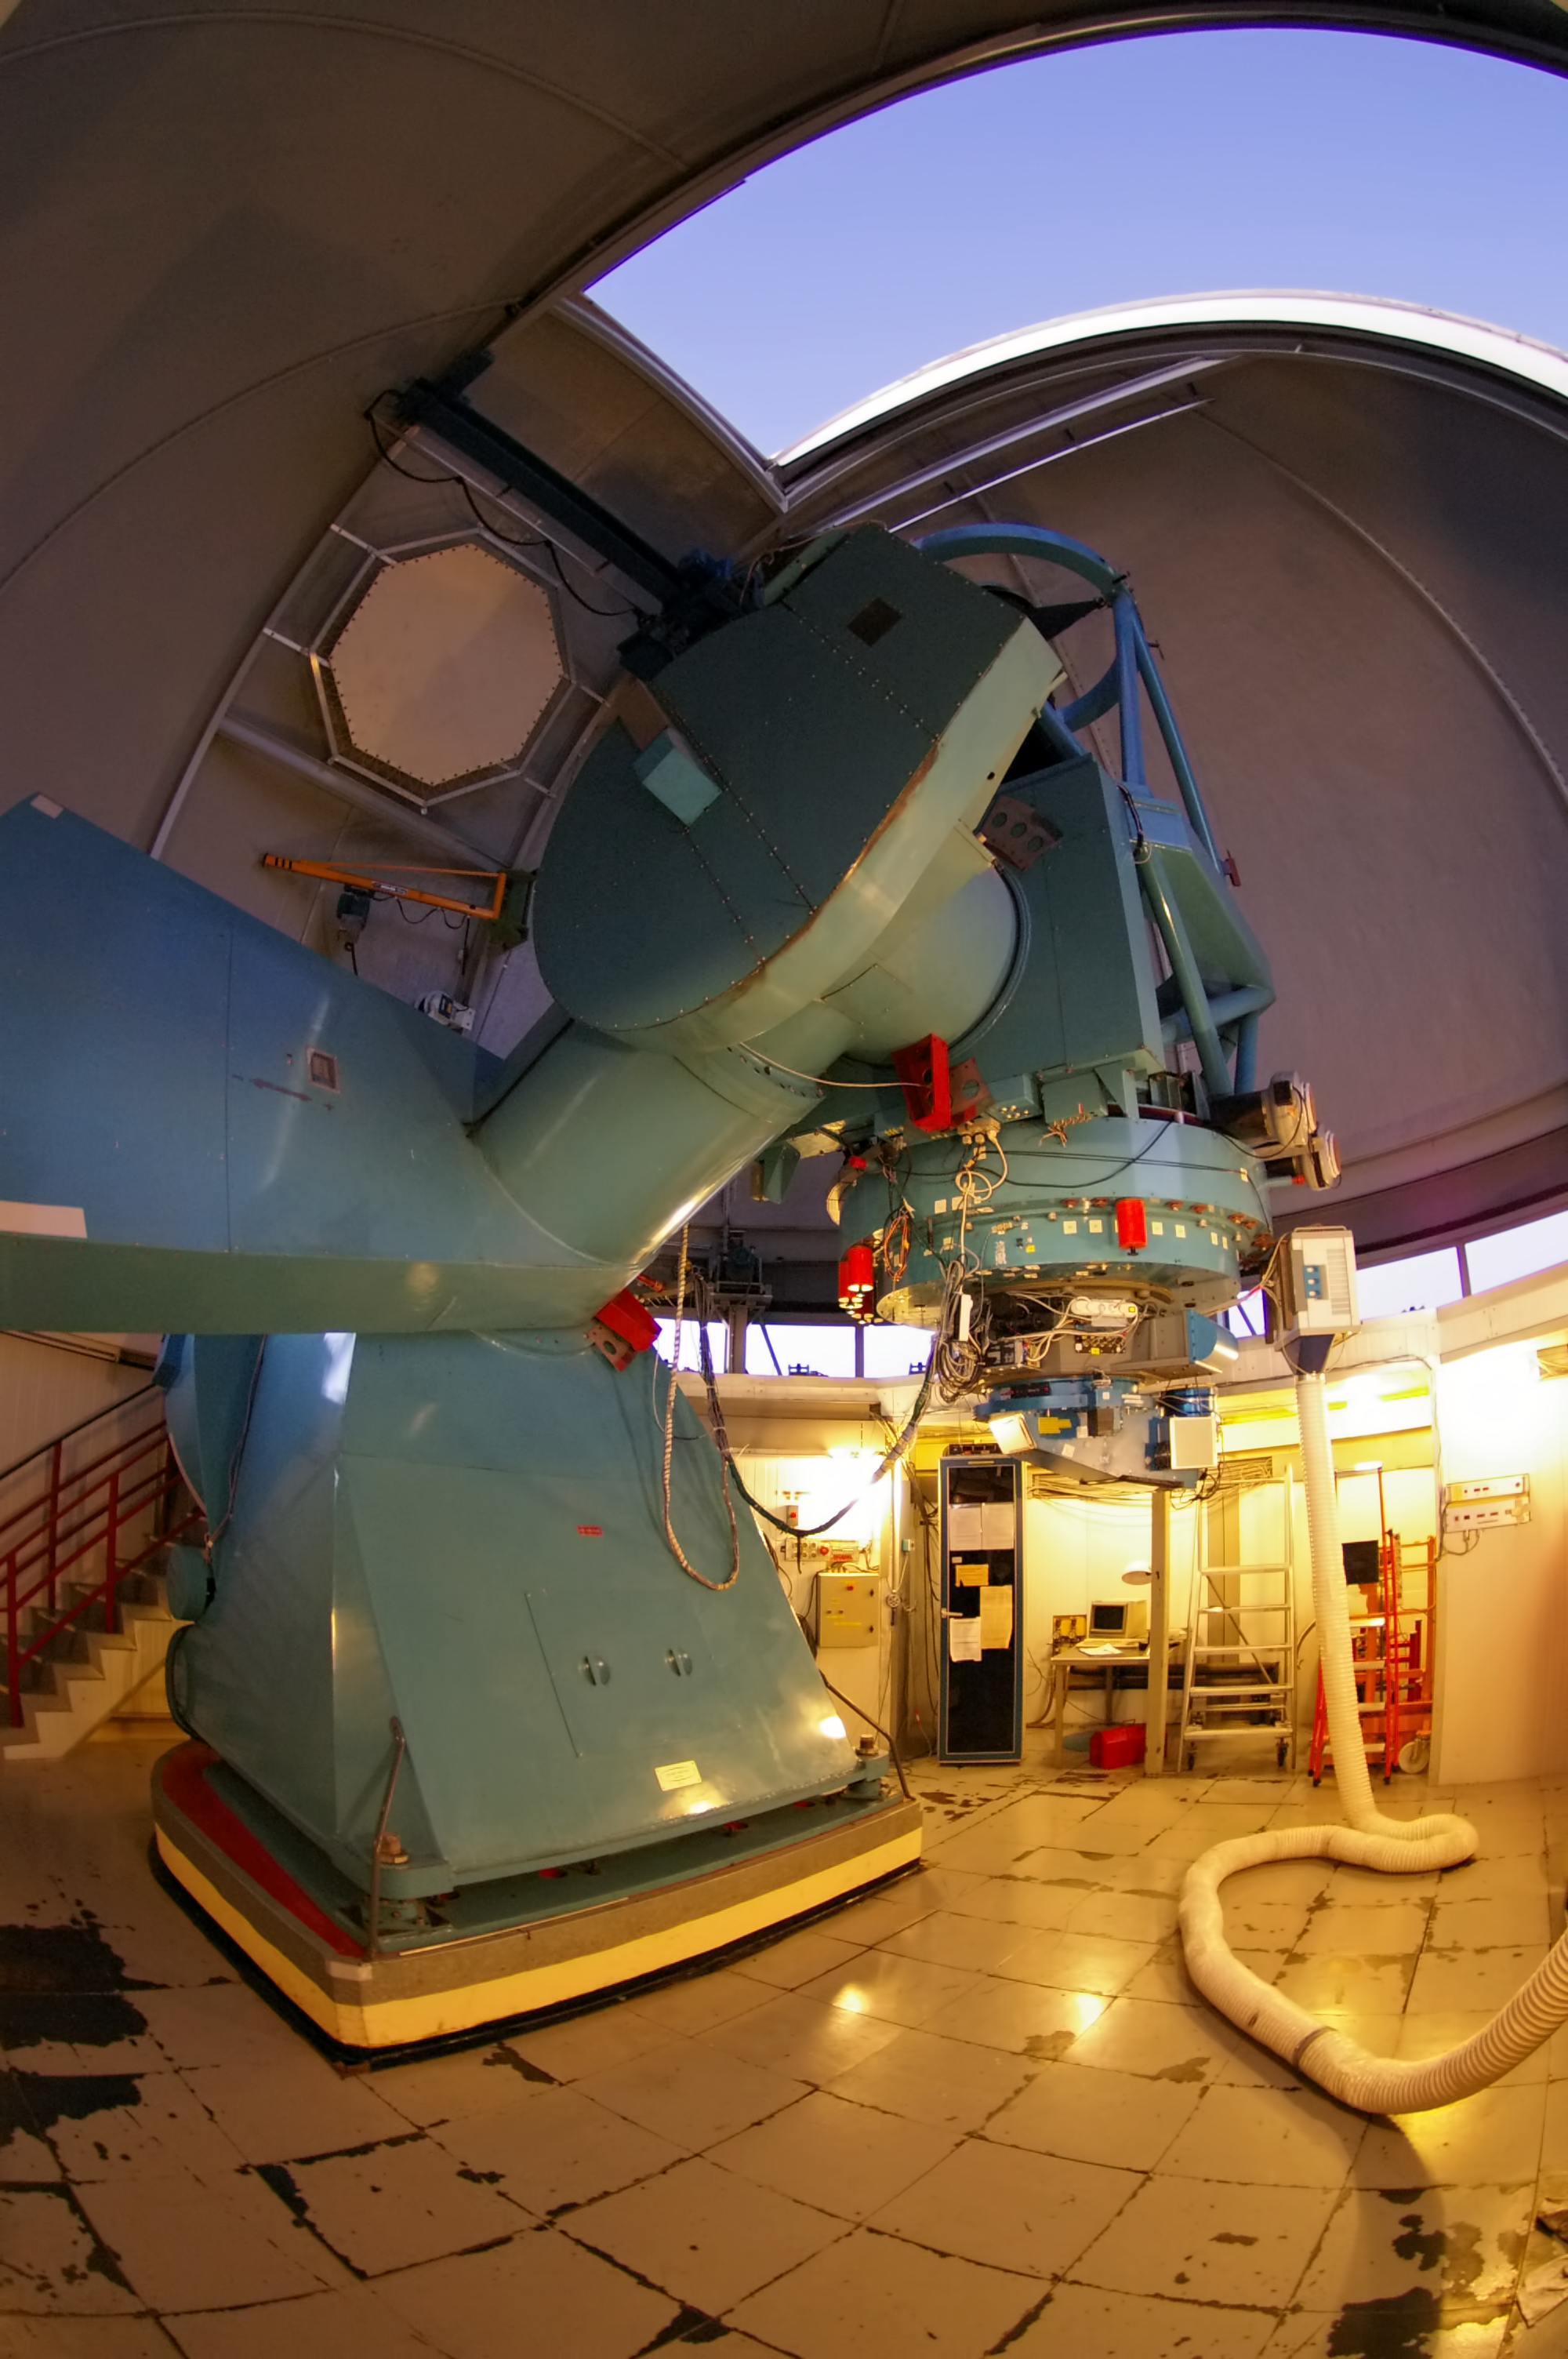

Danish 1.54-metre telescope

The Danish 1.54-metre telescope was built by Grubb-Parsons, and has been in use at La Silla since 1979. It is equipped with the Danish Faint Object Spectrograph and Camera (DFOSC) spectrograph/camera that is similar in concept and in layout to ESO's EFOSC2 attached to the ESO 3.6-metre telescope.

The picture was taken by Malte Tewes, an astronomer from the École Polytechnique Fédérale de Lausanne in Switzerland.

Credit: ESO/M. Tewes